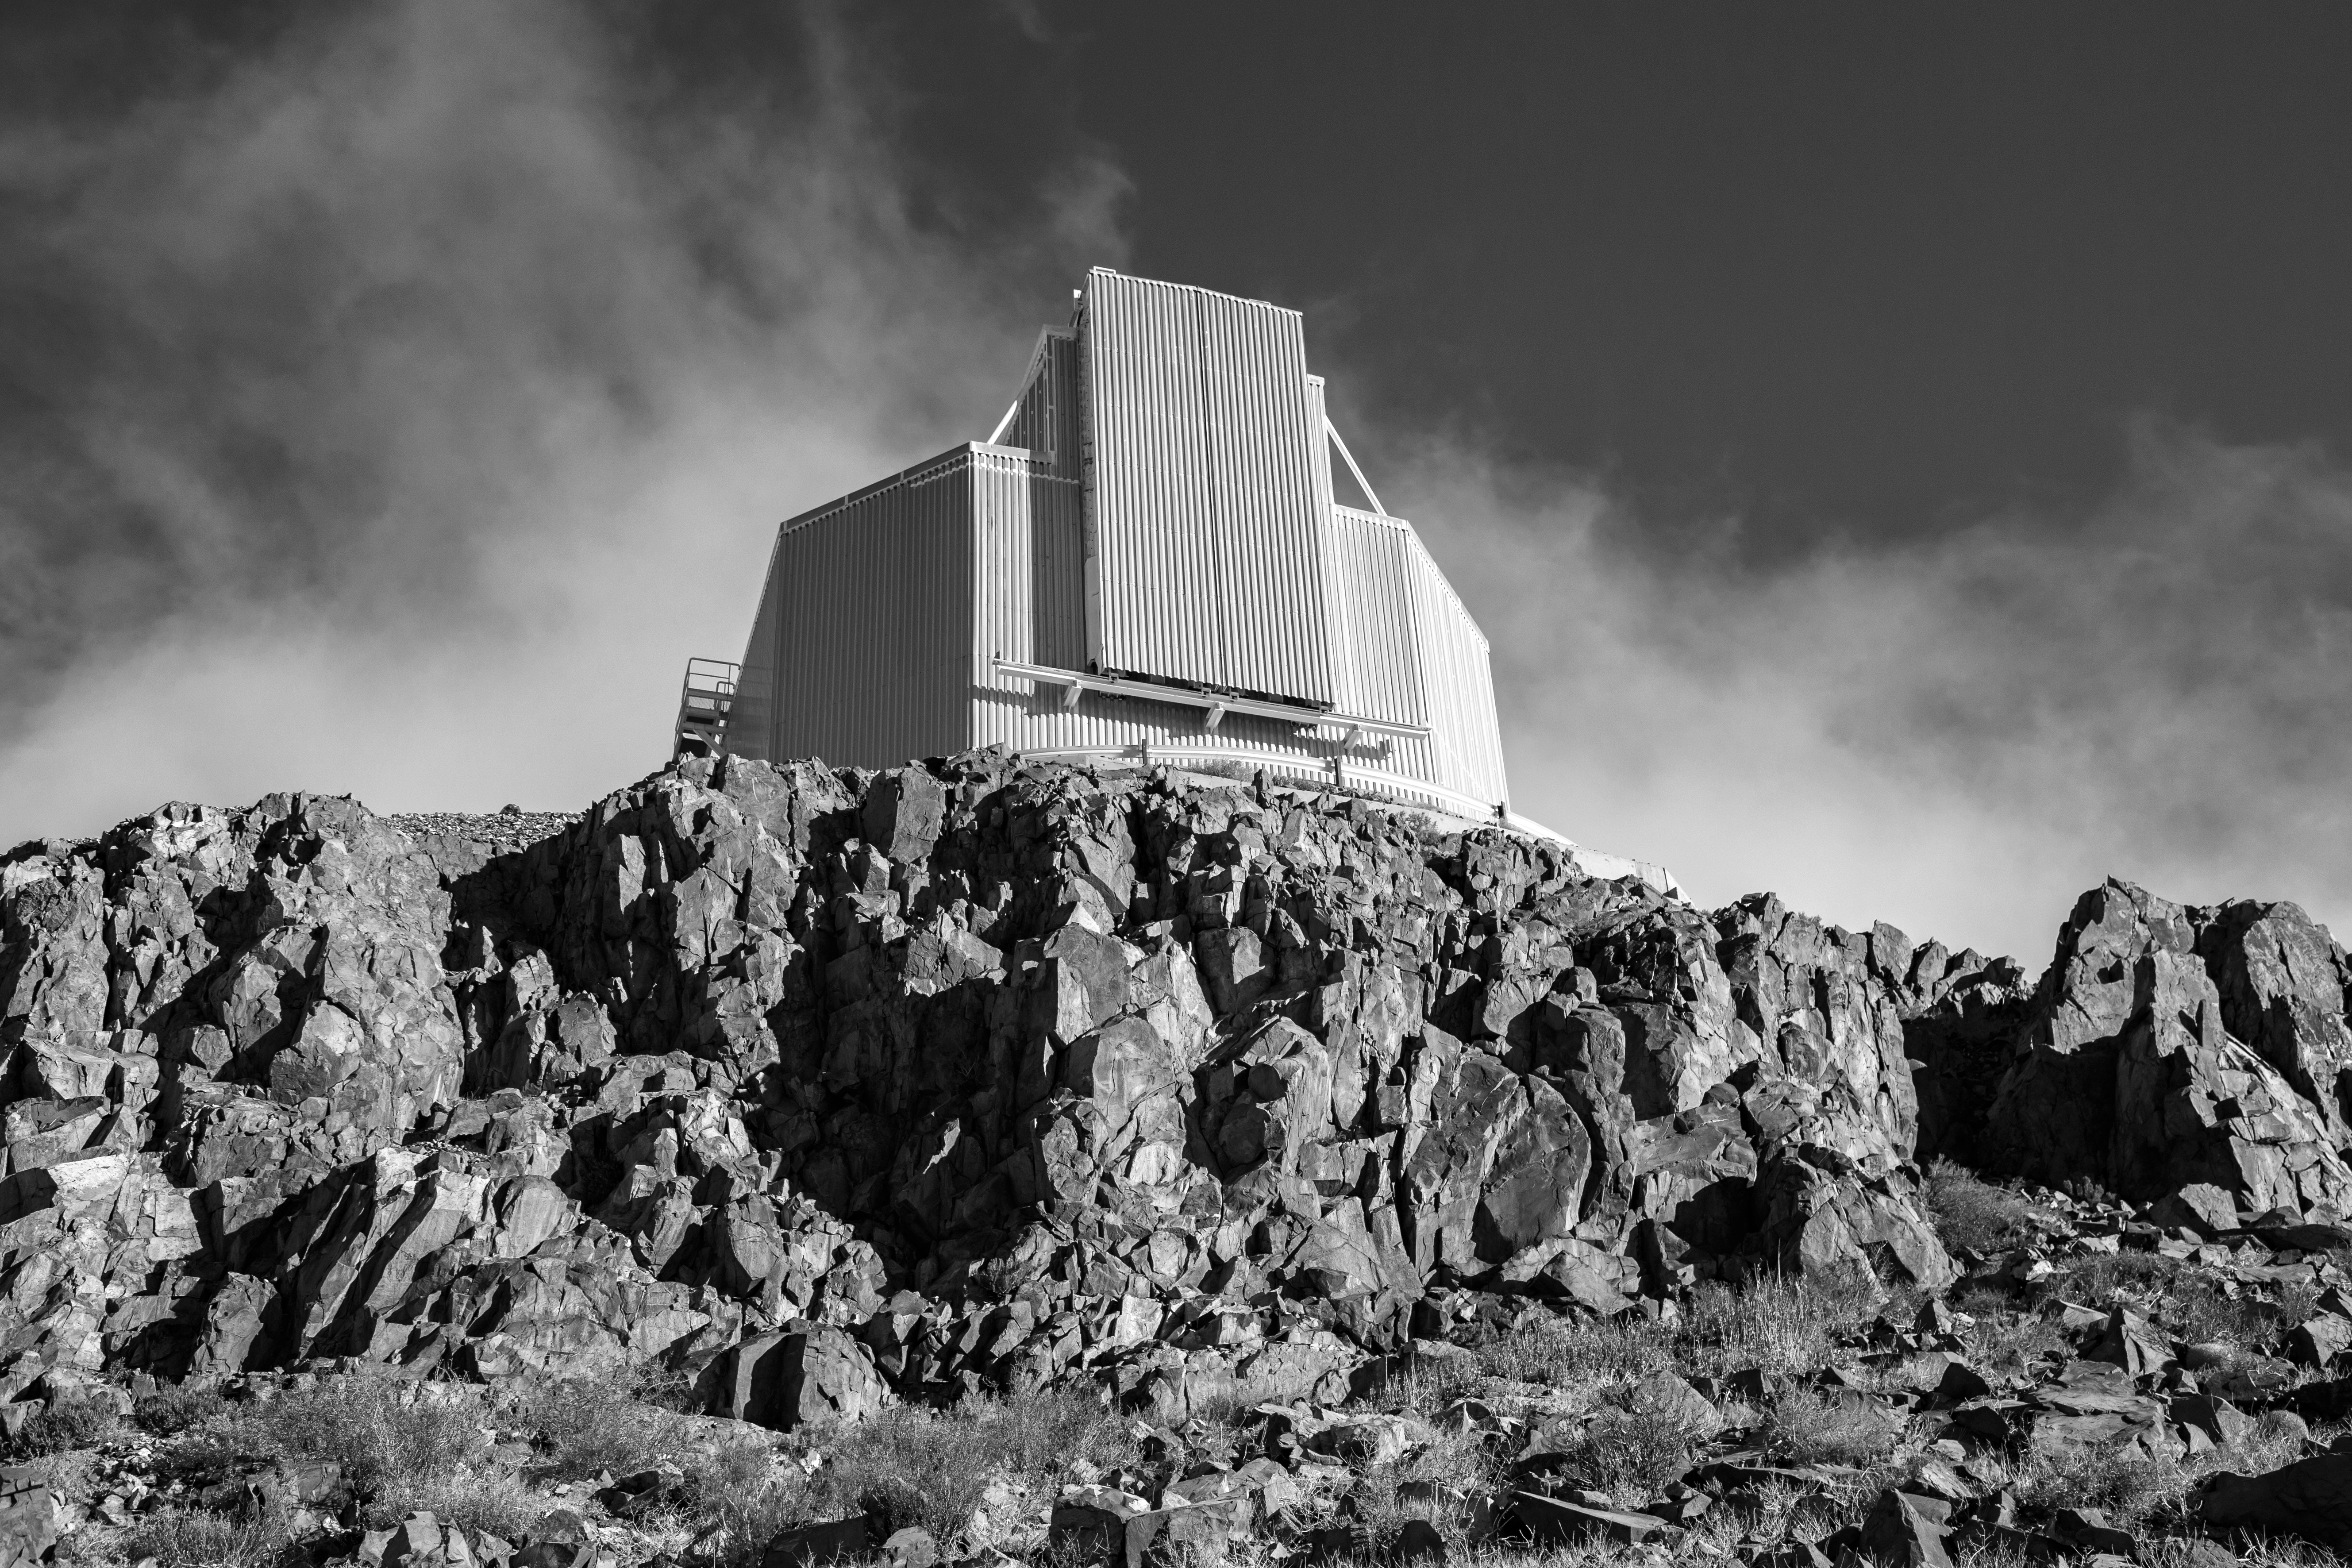

The New Technology Telescope atop La Silla

A dramatic image of the 3.58-metre New Technology Telescope at ESO'S La Silla Observatory. This telescope broke new ground when it was inaugurated in 1989, as it was the first in the world to have a computer-controlled main mirror. This main mirror is flexible, and its shape is actively adjusted during observations to preserve the optimal image quality. The secondary mirror position is also actively controlled in three directions.

Credit: L. Zychova/ESO